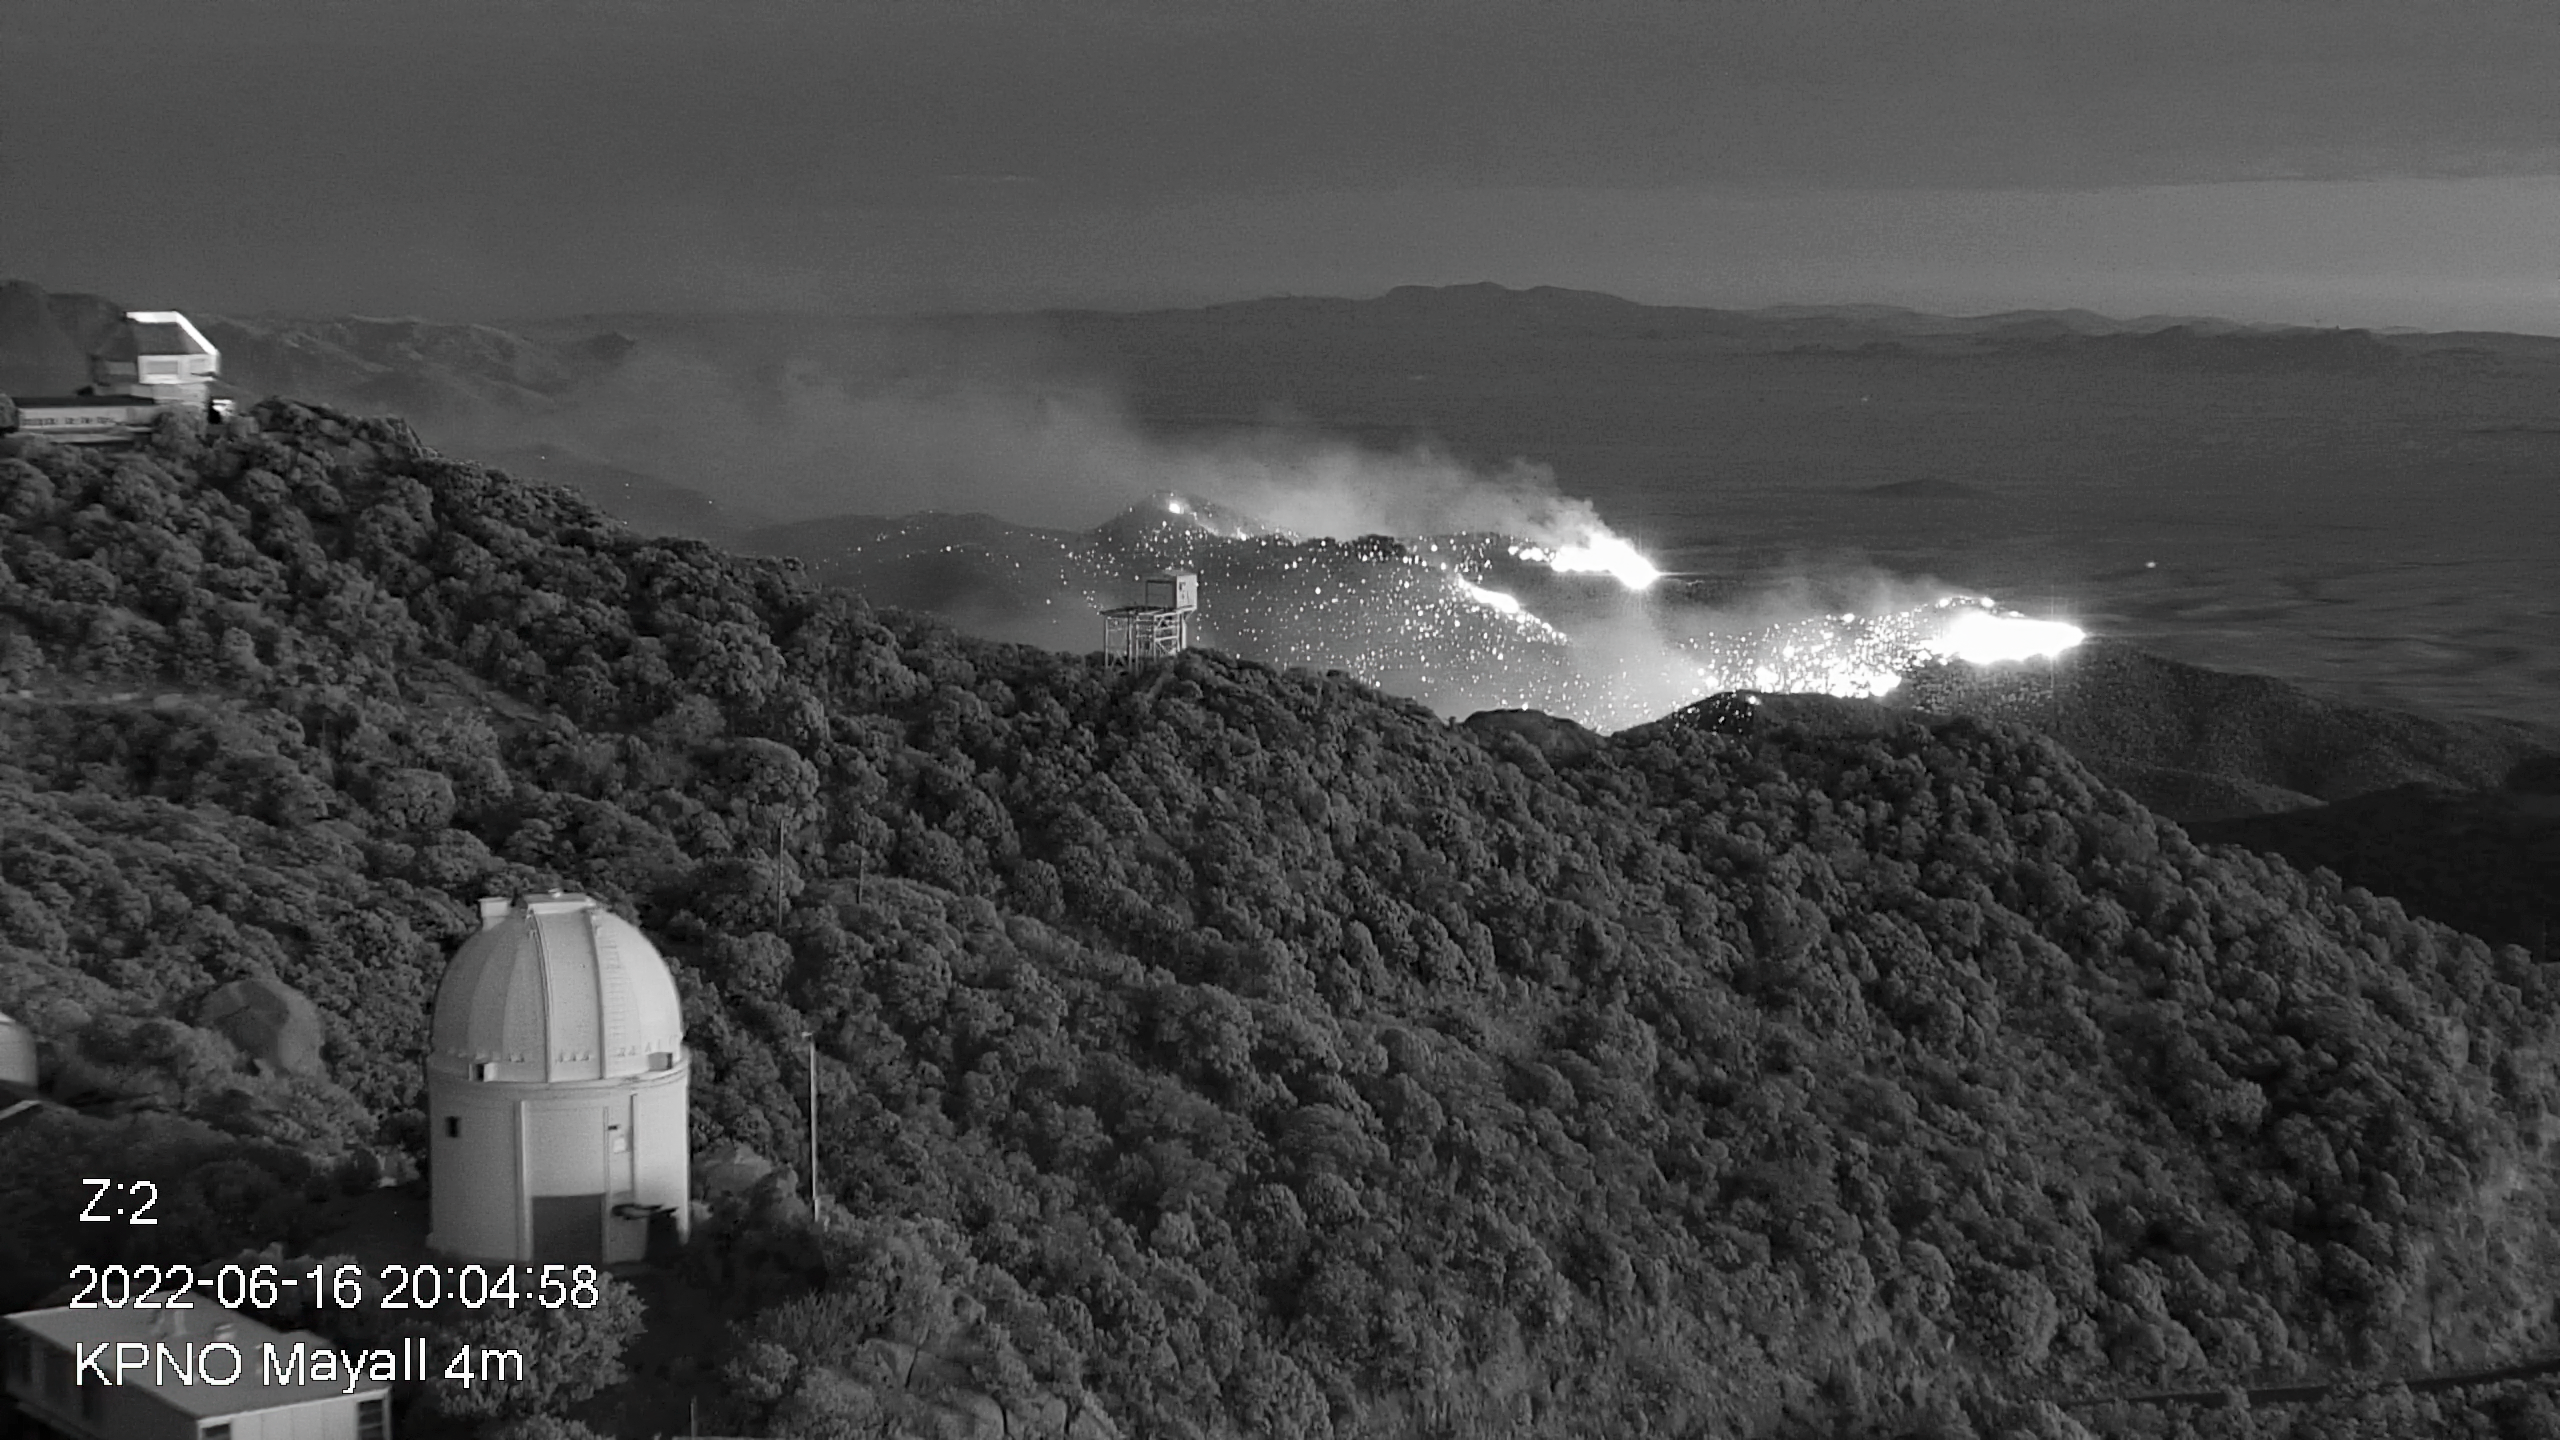

Contreras Fire Reaches Kitt Peak National Observatory

Part of the Contreras Fire burning on the slopes of the Kitt Peak mountain on Thursday evening 16 June 2022.

Credit: KPNO/NOIRLab/NSF/AURA